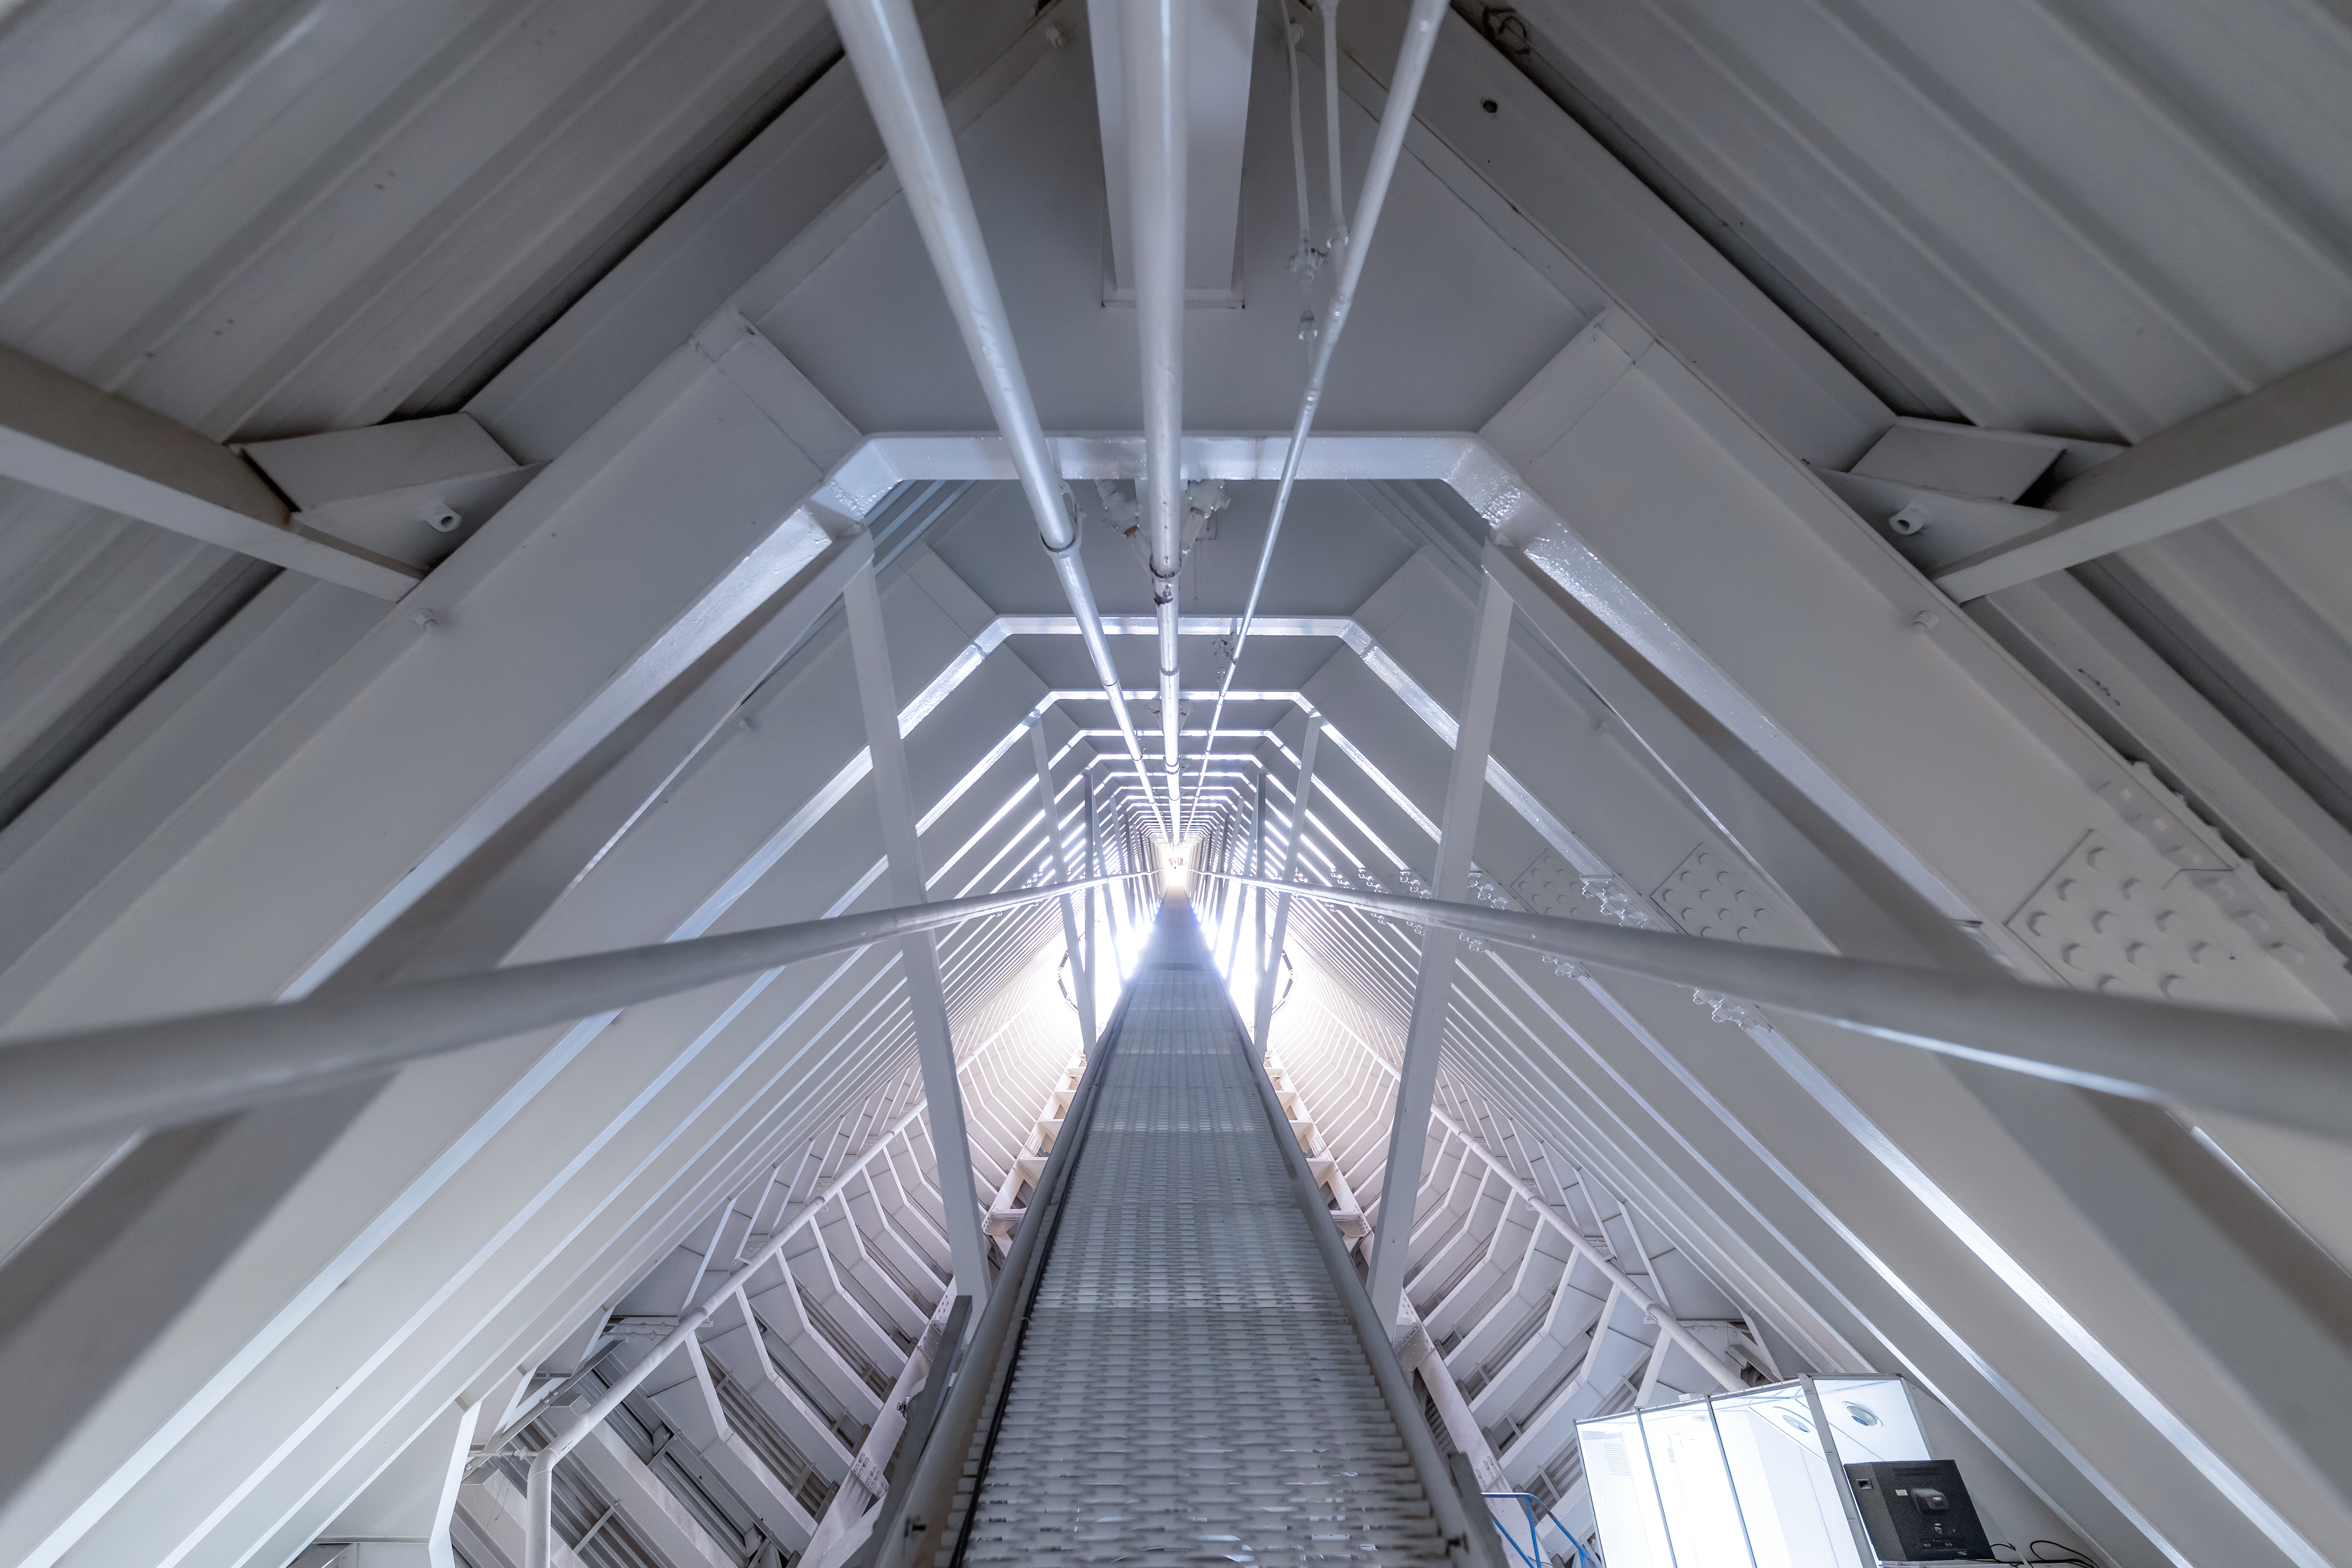

Inside the McMath-Pierce Solar Telescope

A look inside the McMath-Pierce Solar Telescope at Kitt Peak National Observatory in Arizona.

Credit: KPNO/NOIRLab/NSF/AURA/T. Slovinský